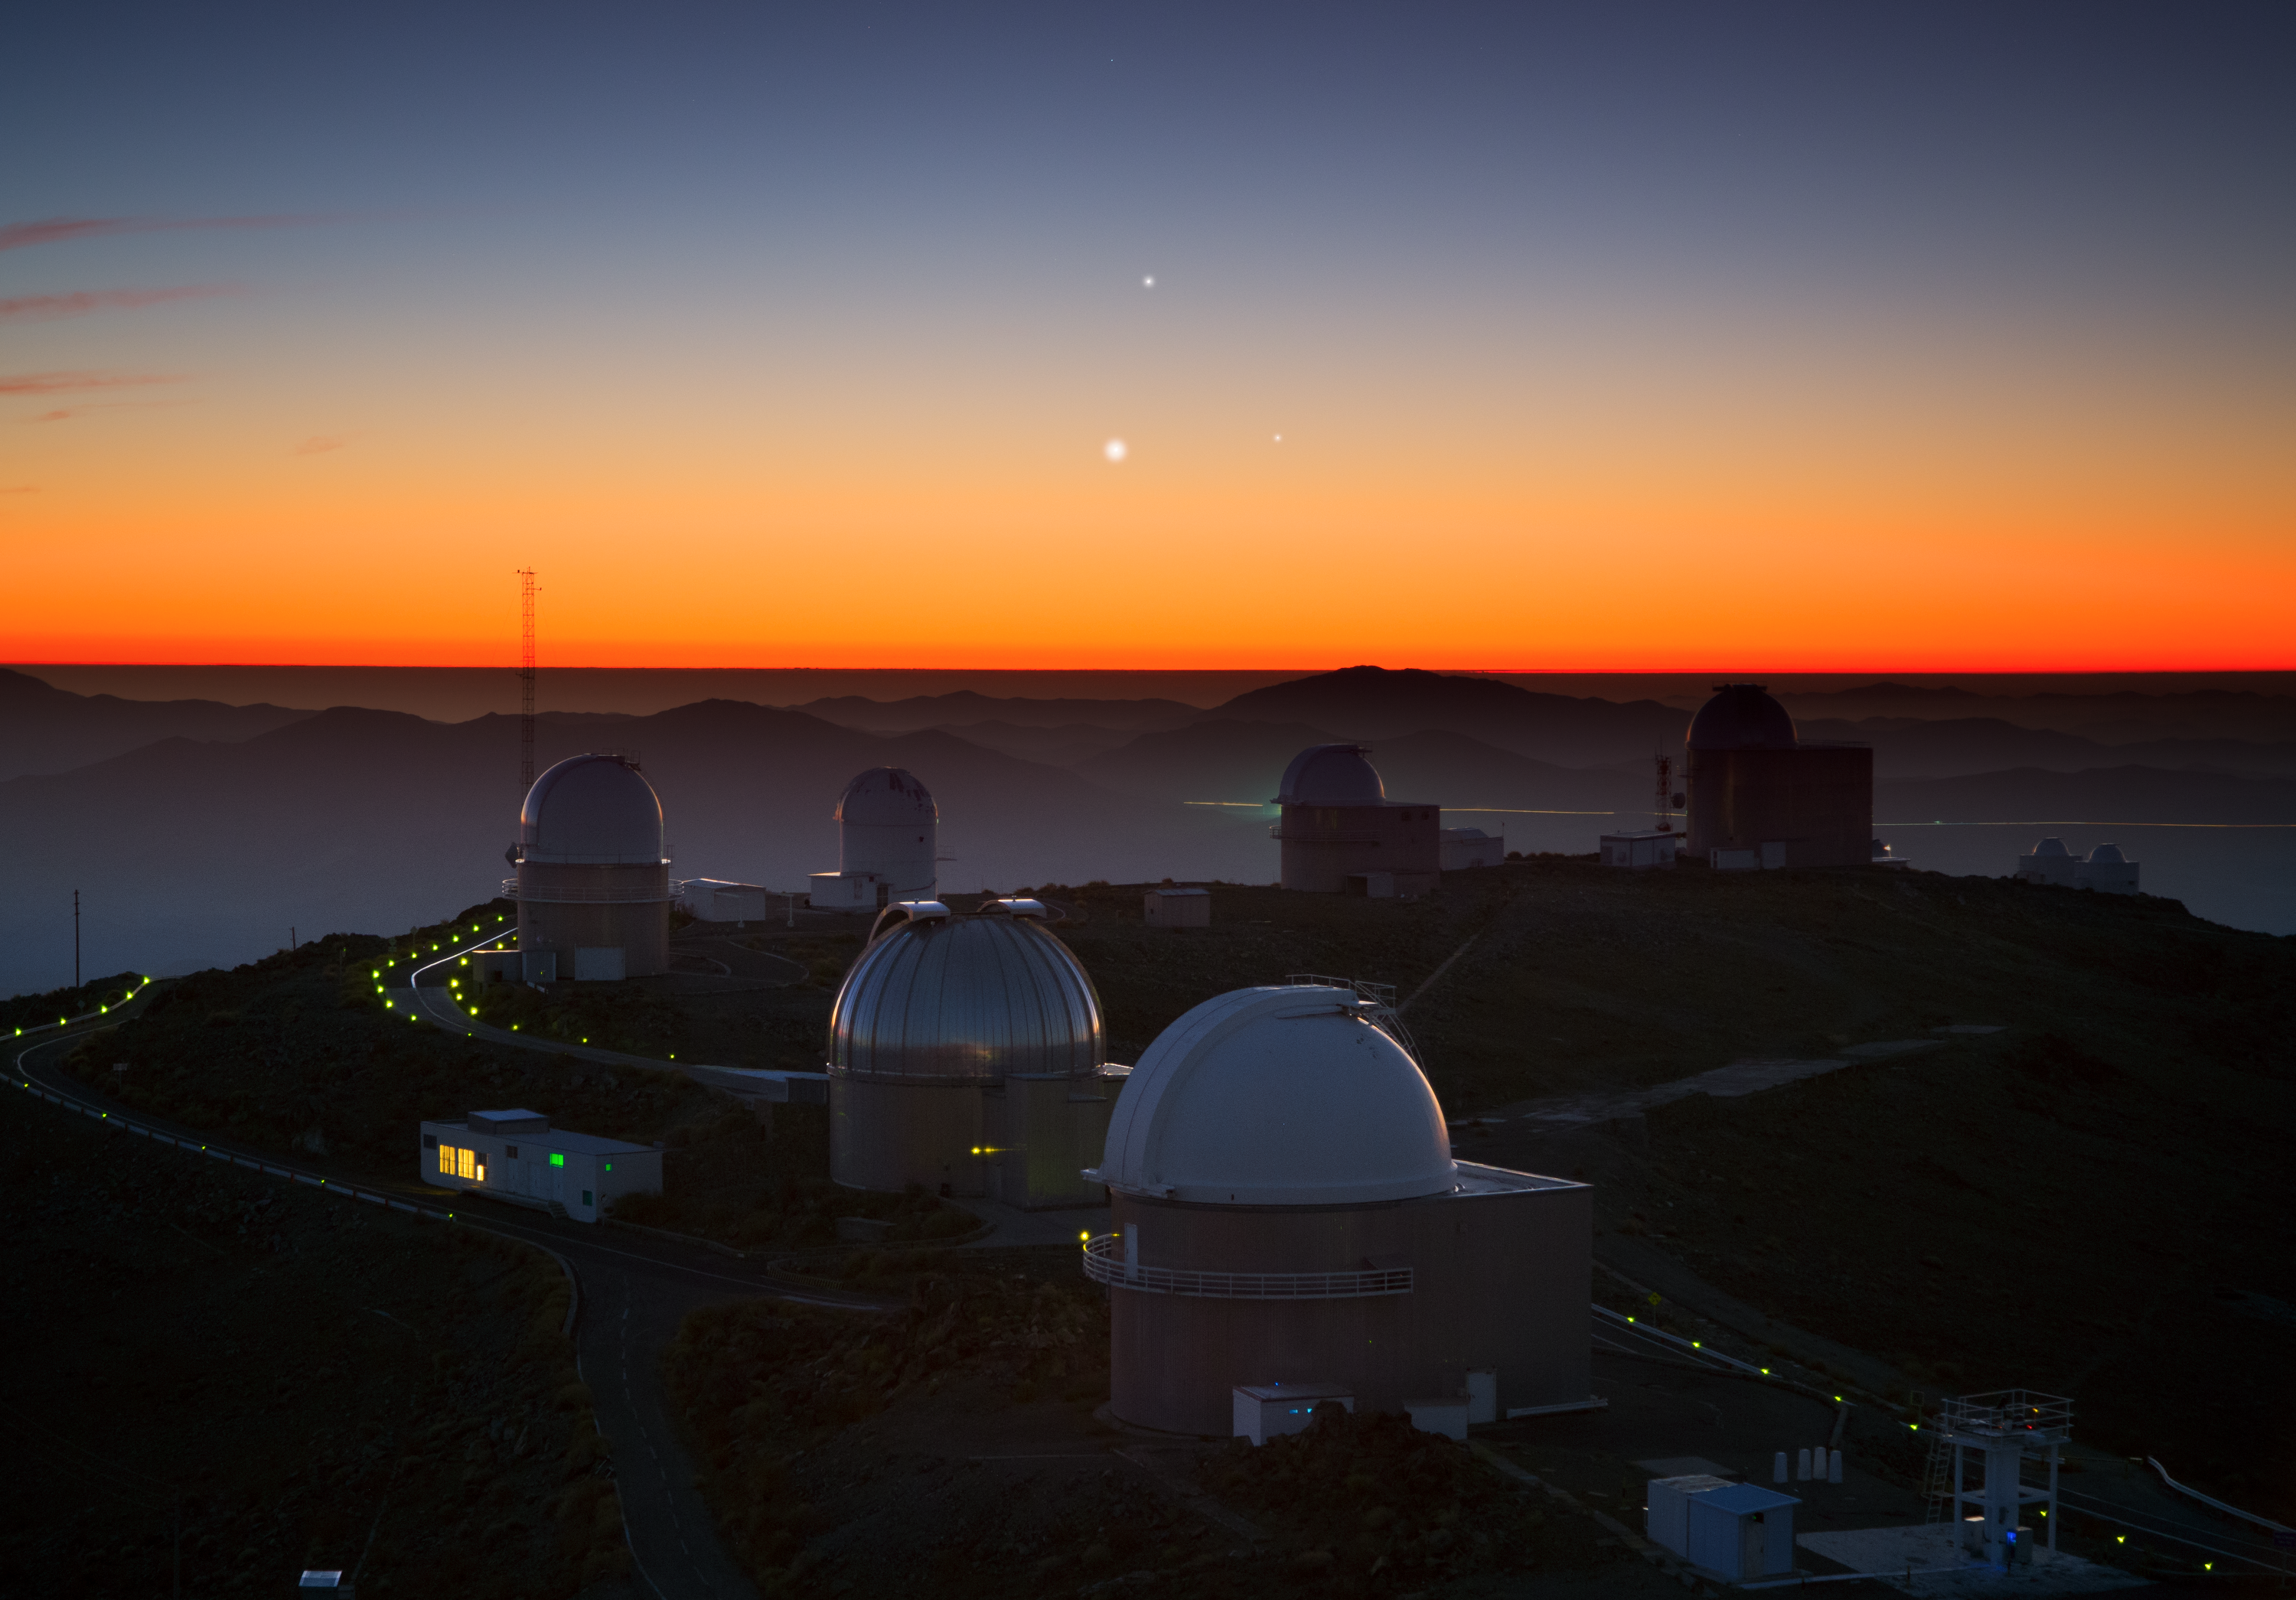

Three planets dance over La Silla

It’s a real treat for photographers and astronomers alike: our skies are currently witnessing a phenomenon known as a syzygy — when three celestial bodies (or more) nearly align themselves in the sky. When celestial bodies have similar ecliptic longitude, this event is also known as a triple near-conjunction. Of course, this is just a trick of perspective, but this doesn't make it any less spectacular. In this case, these bodies are three planets, and the only thing needed to enjoy the show is a clear view of the sky at sunset.

Luckily, this is what happened for ESO photo ambassador Yuri Beletsky, who had the chance to spot this spectacular view from ESO's La Silla Observatory in northern Chile on Sunday 26 May. Above the round domes of the telescopes, three of the planets in our Solar System — Jupiter (top), Venus (lower left), and Mercury (lower right) — were revealed after sunset, engaged in their cosmic dance.

An alignment like this happens only once every few years. The last one took place in May 2011, and the next one will not be until October 2015. This celestial triangle was at its best over the last week of May, but you may still be able to catch a glimpse of the three planets as they form ever-changing arrangements during their journey across the sky.

Credit: Y. Beletsky (LCO)/ESO